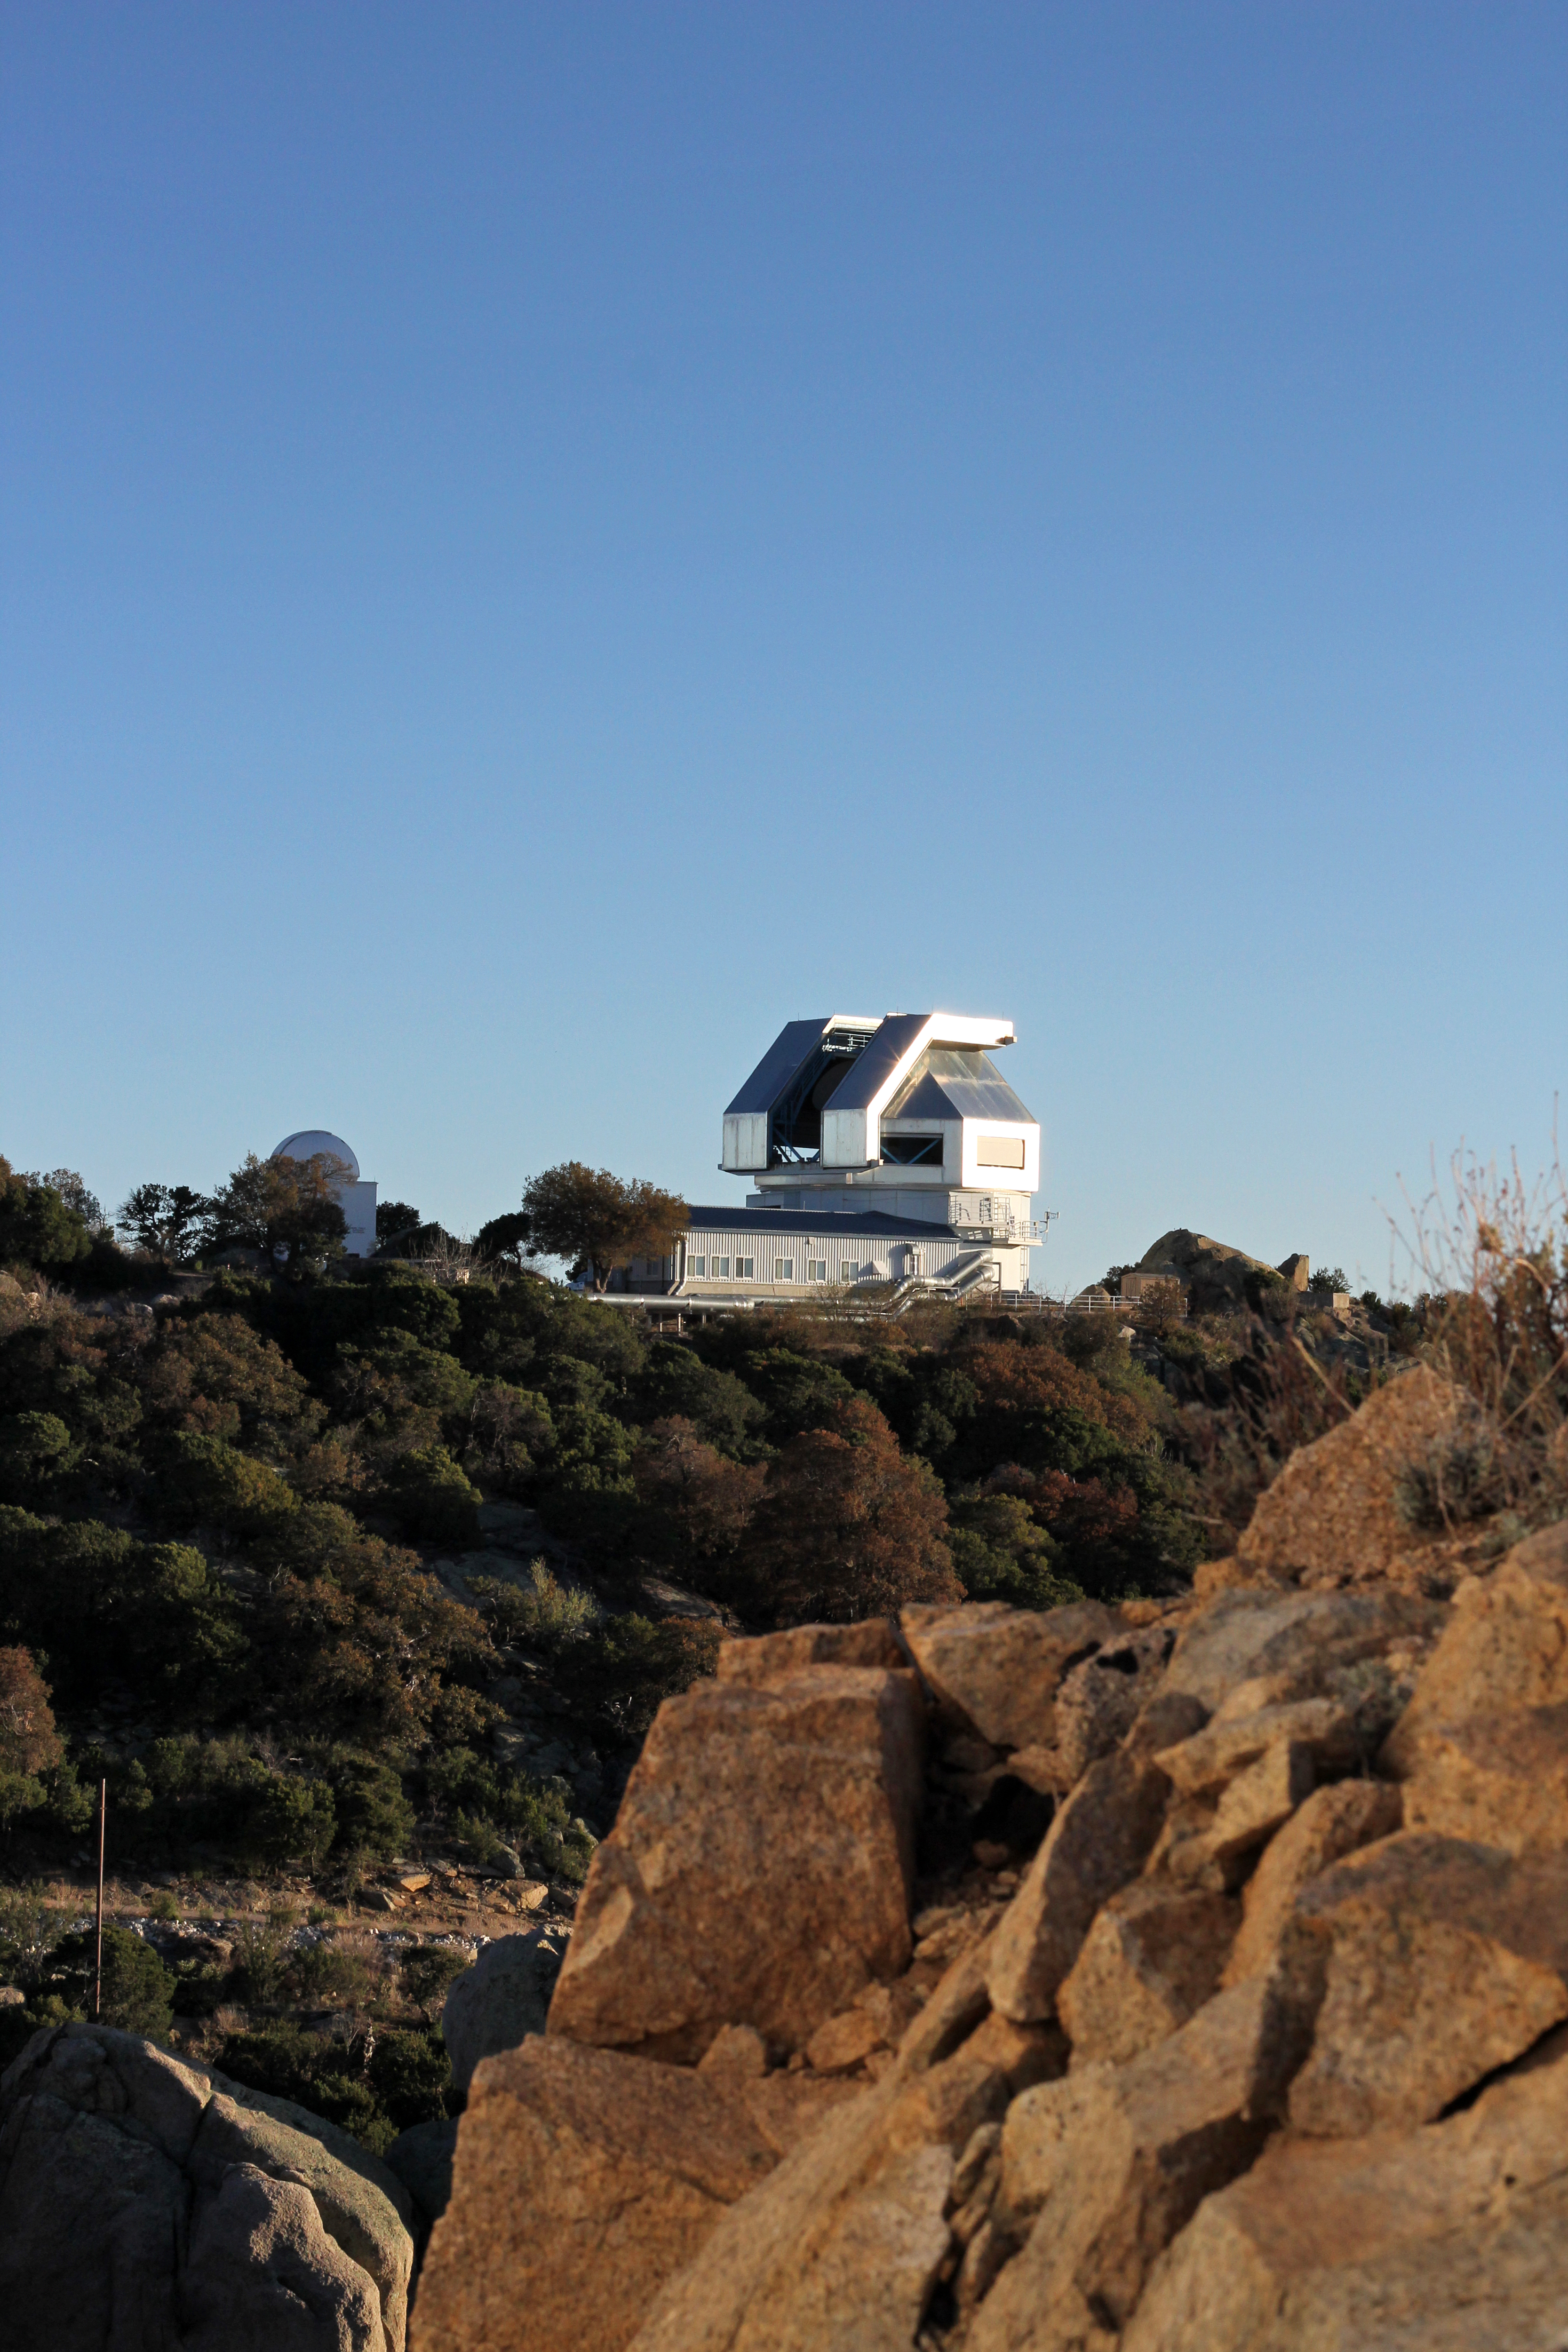

3.5-meter WIYN Telescope

The 3.5-meter WIYN Telescope, Kitt Peak National Observatory.

Credit: P. Marenfeld & NOIRLab/NSF/AURA/